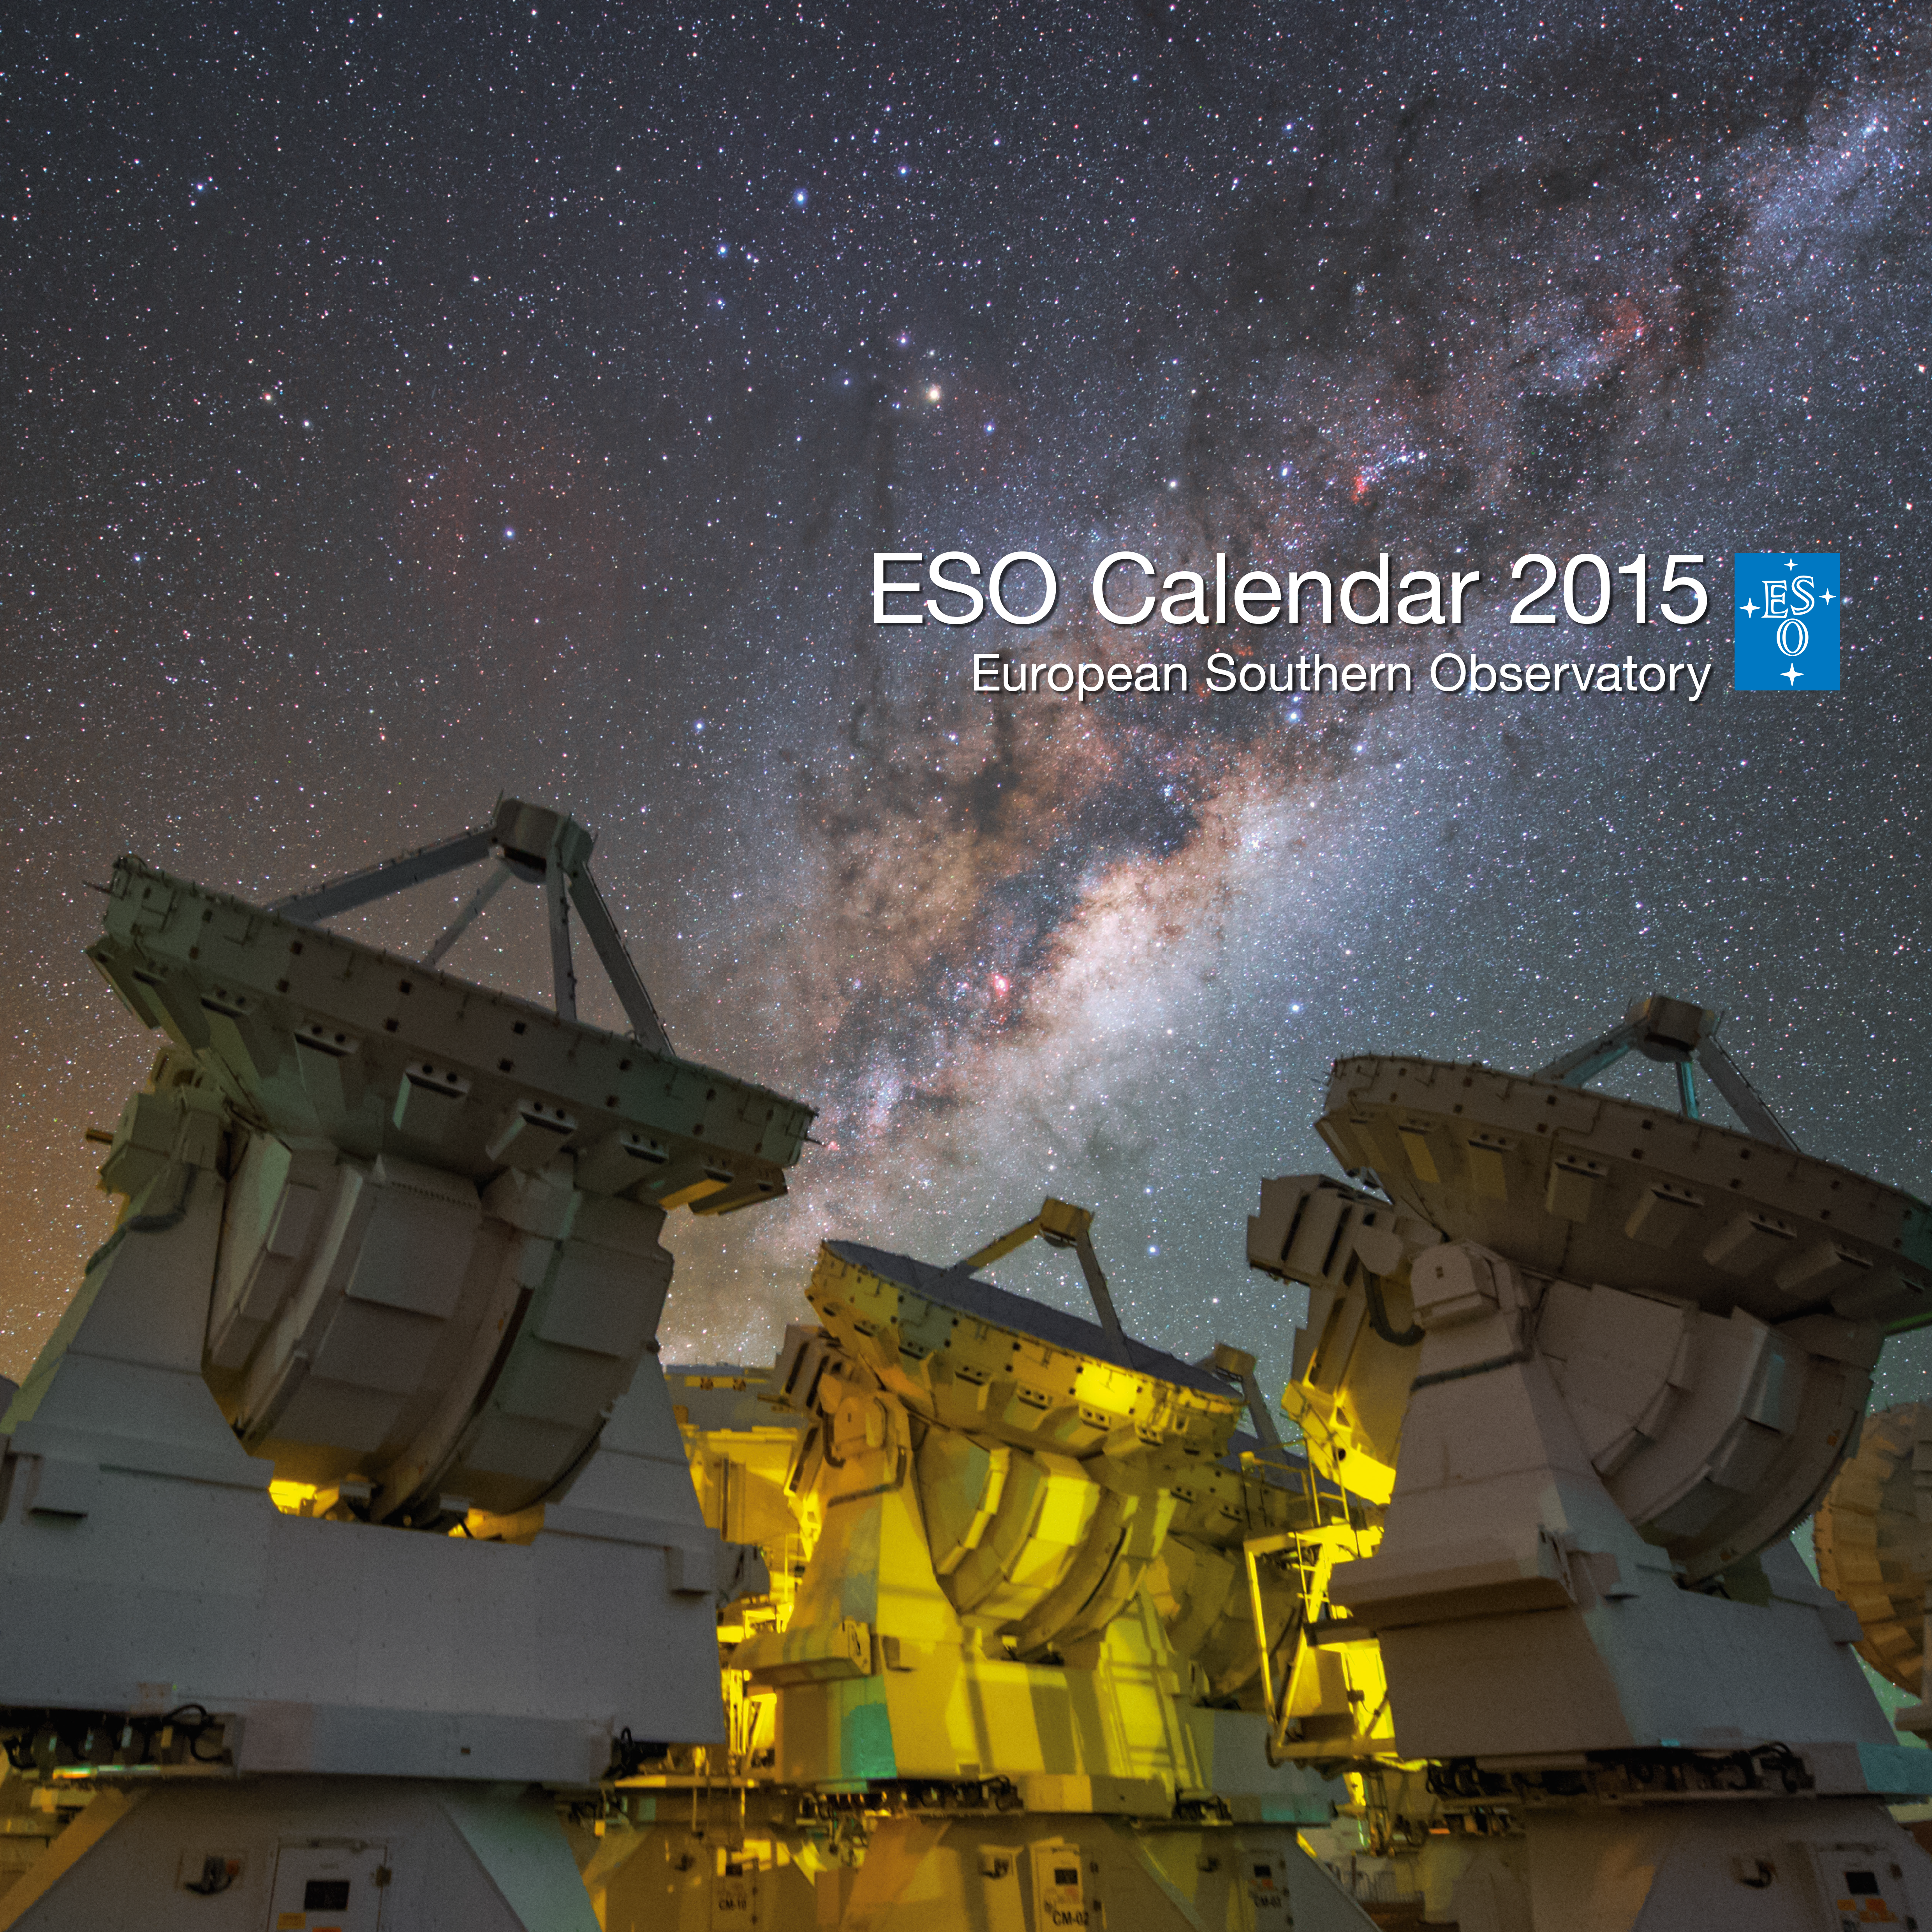

Cover of ESO Calendar 2015

Beautiful astronomical images together with unique pictures of ESO's telescopes and breathtaking landscapes will inspire you each month in 2015 thanks to this ESO calendar. The individual pages of the ESO Calendar 2015 can be seen here

Credit: Cover image credit: Y. Beletsky (LCO)/ESO